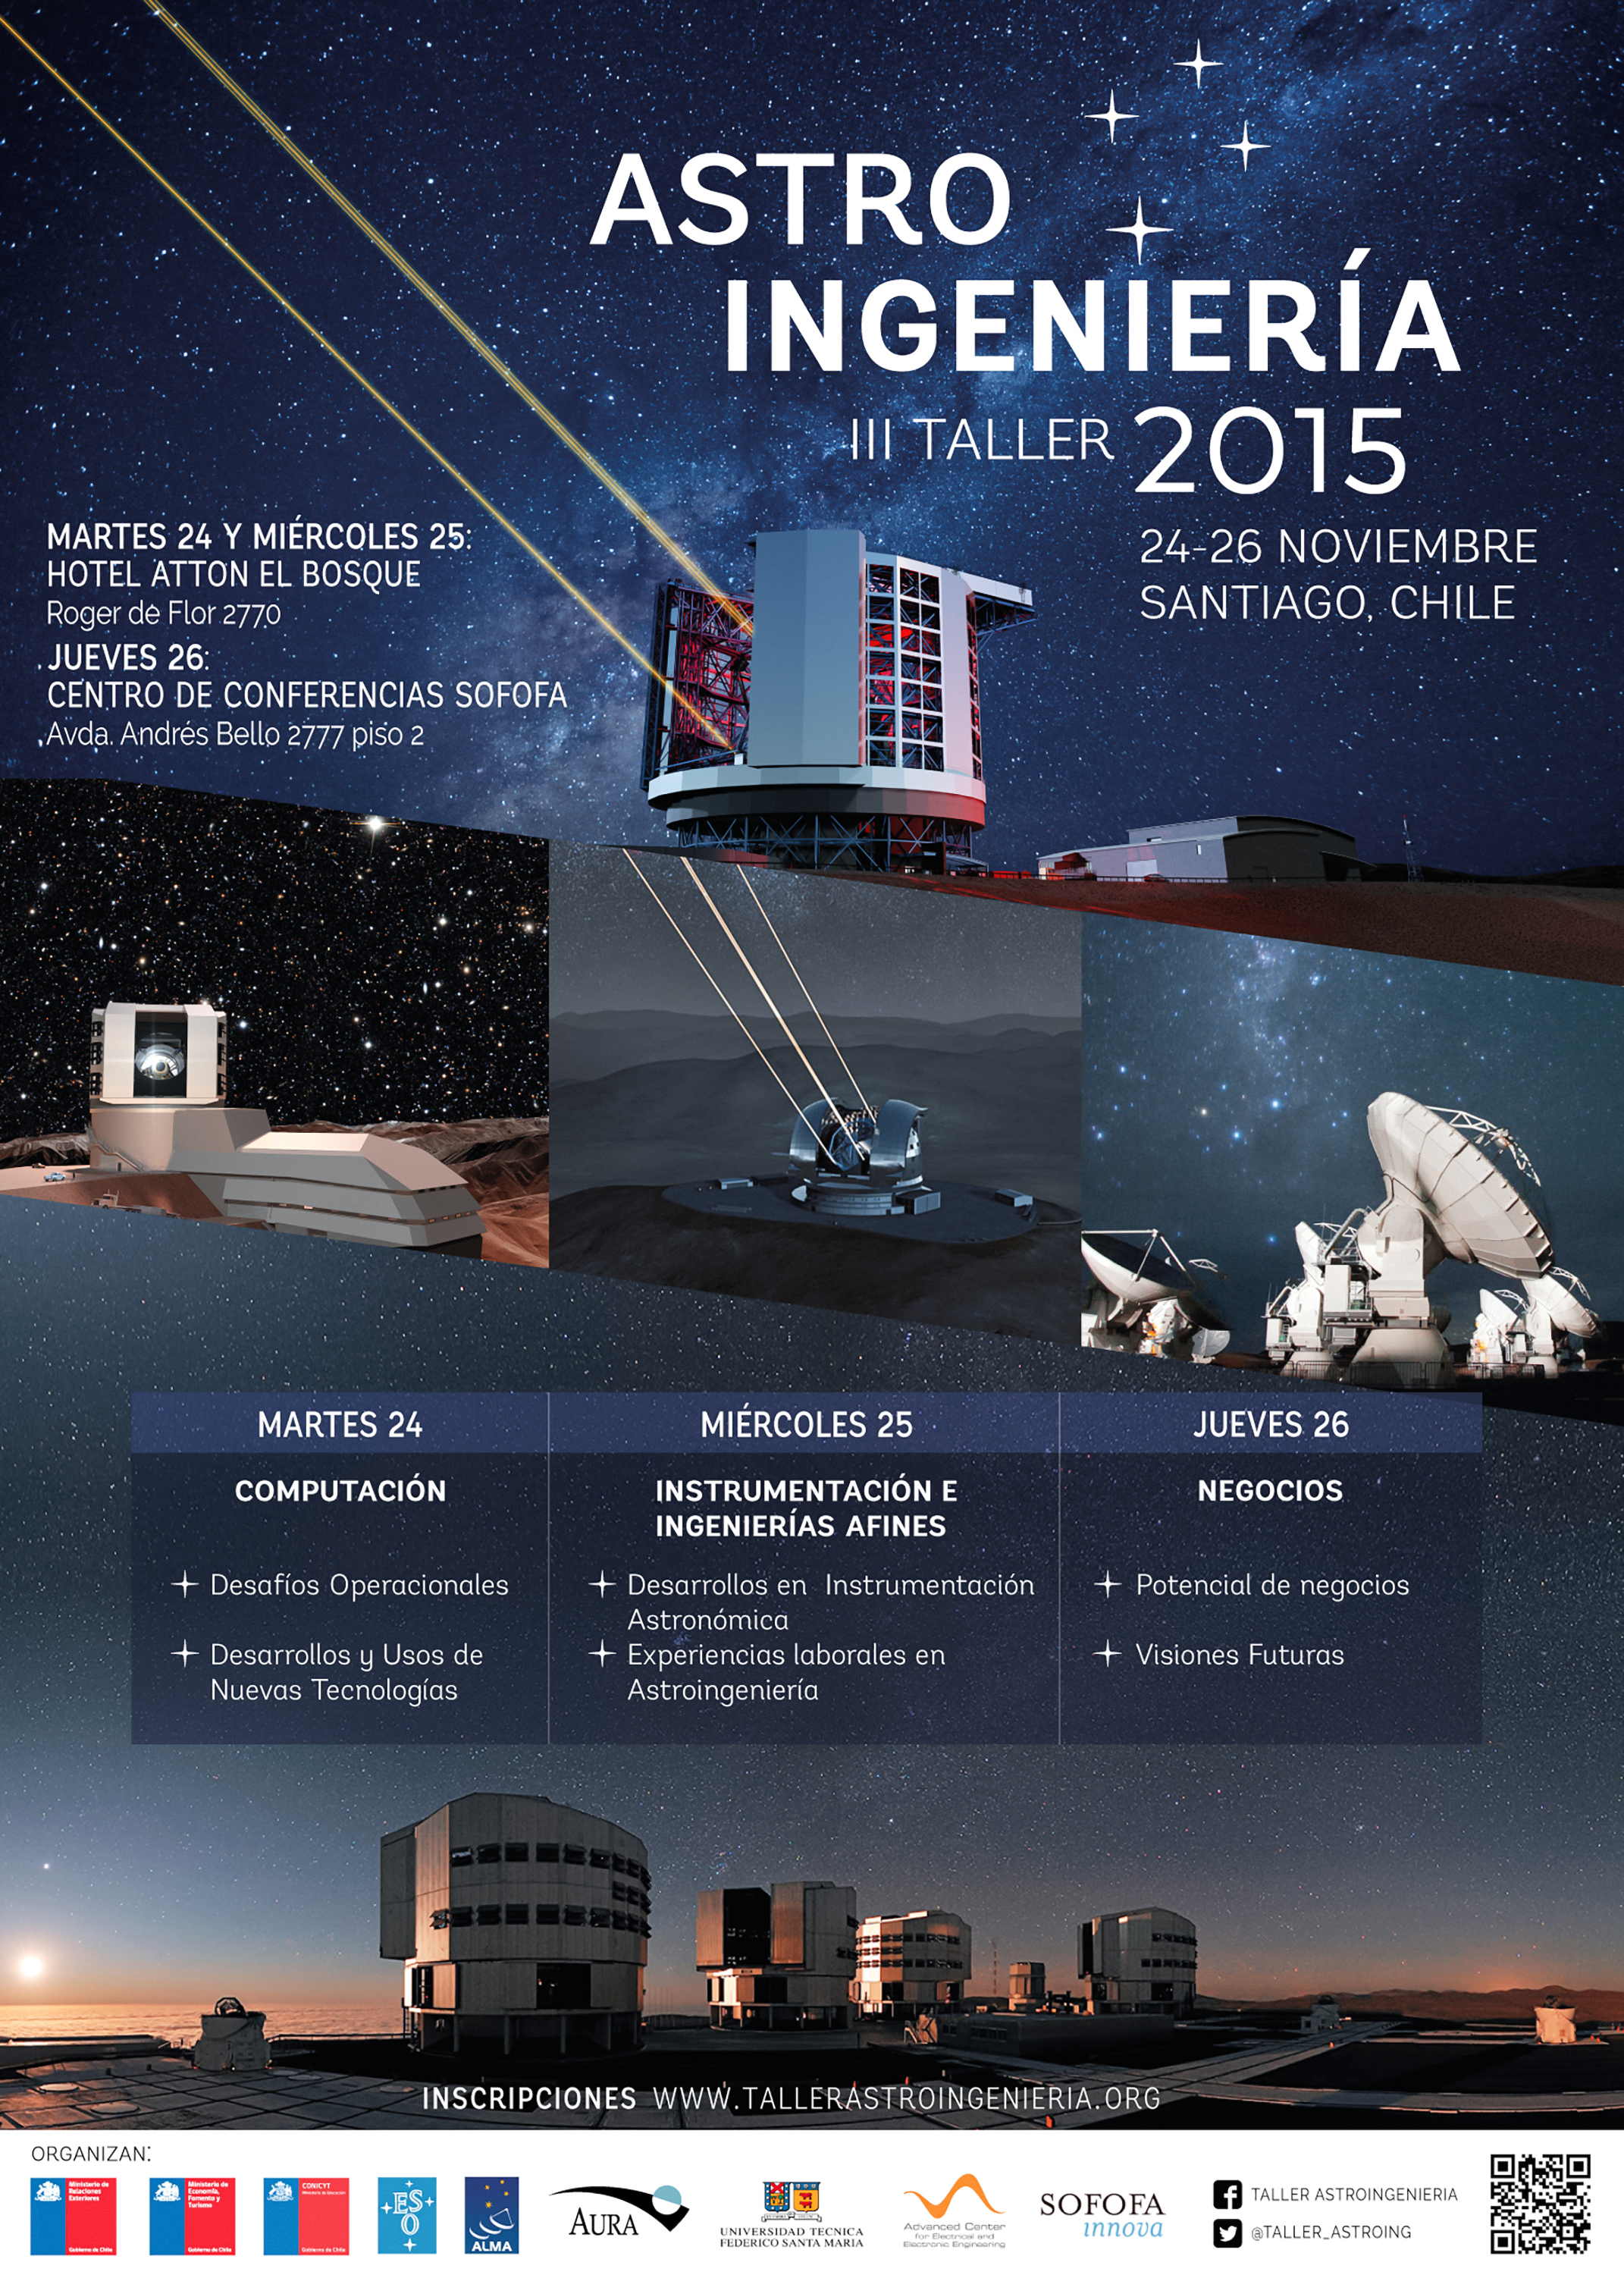

Poster del III Taller de Astroingeniería

El objetivo de la tercera versión del Taller de Astroingeniería de Chile será explorar los desafíos y las oportunidades entre diferentes actores a partir de la presencia de distintos observatorios astronómicos en Chile, y se buscará generar futuras colaboraciones entre los participantes.

Credit: Taller de Astroingeniería (tallerastroingenieria.org)